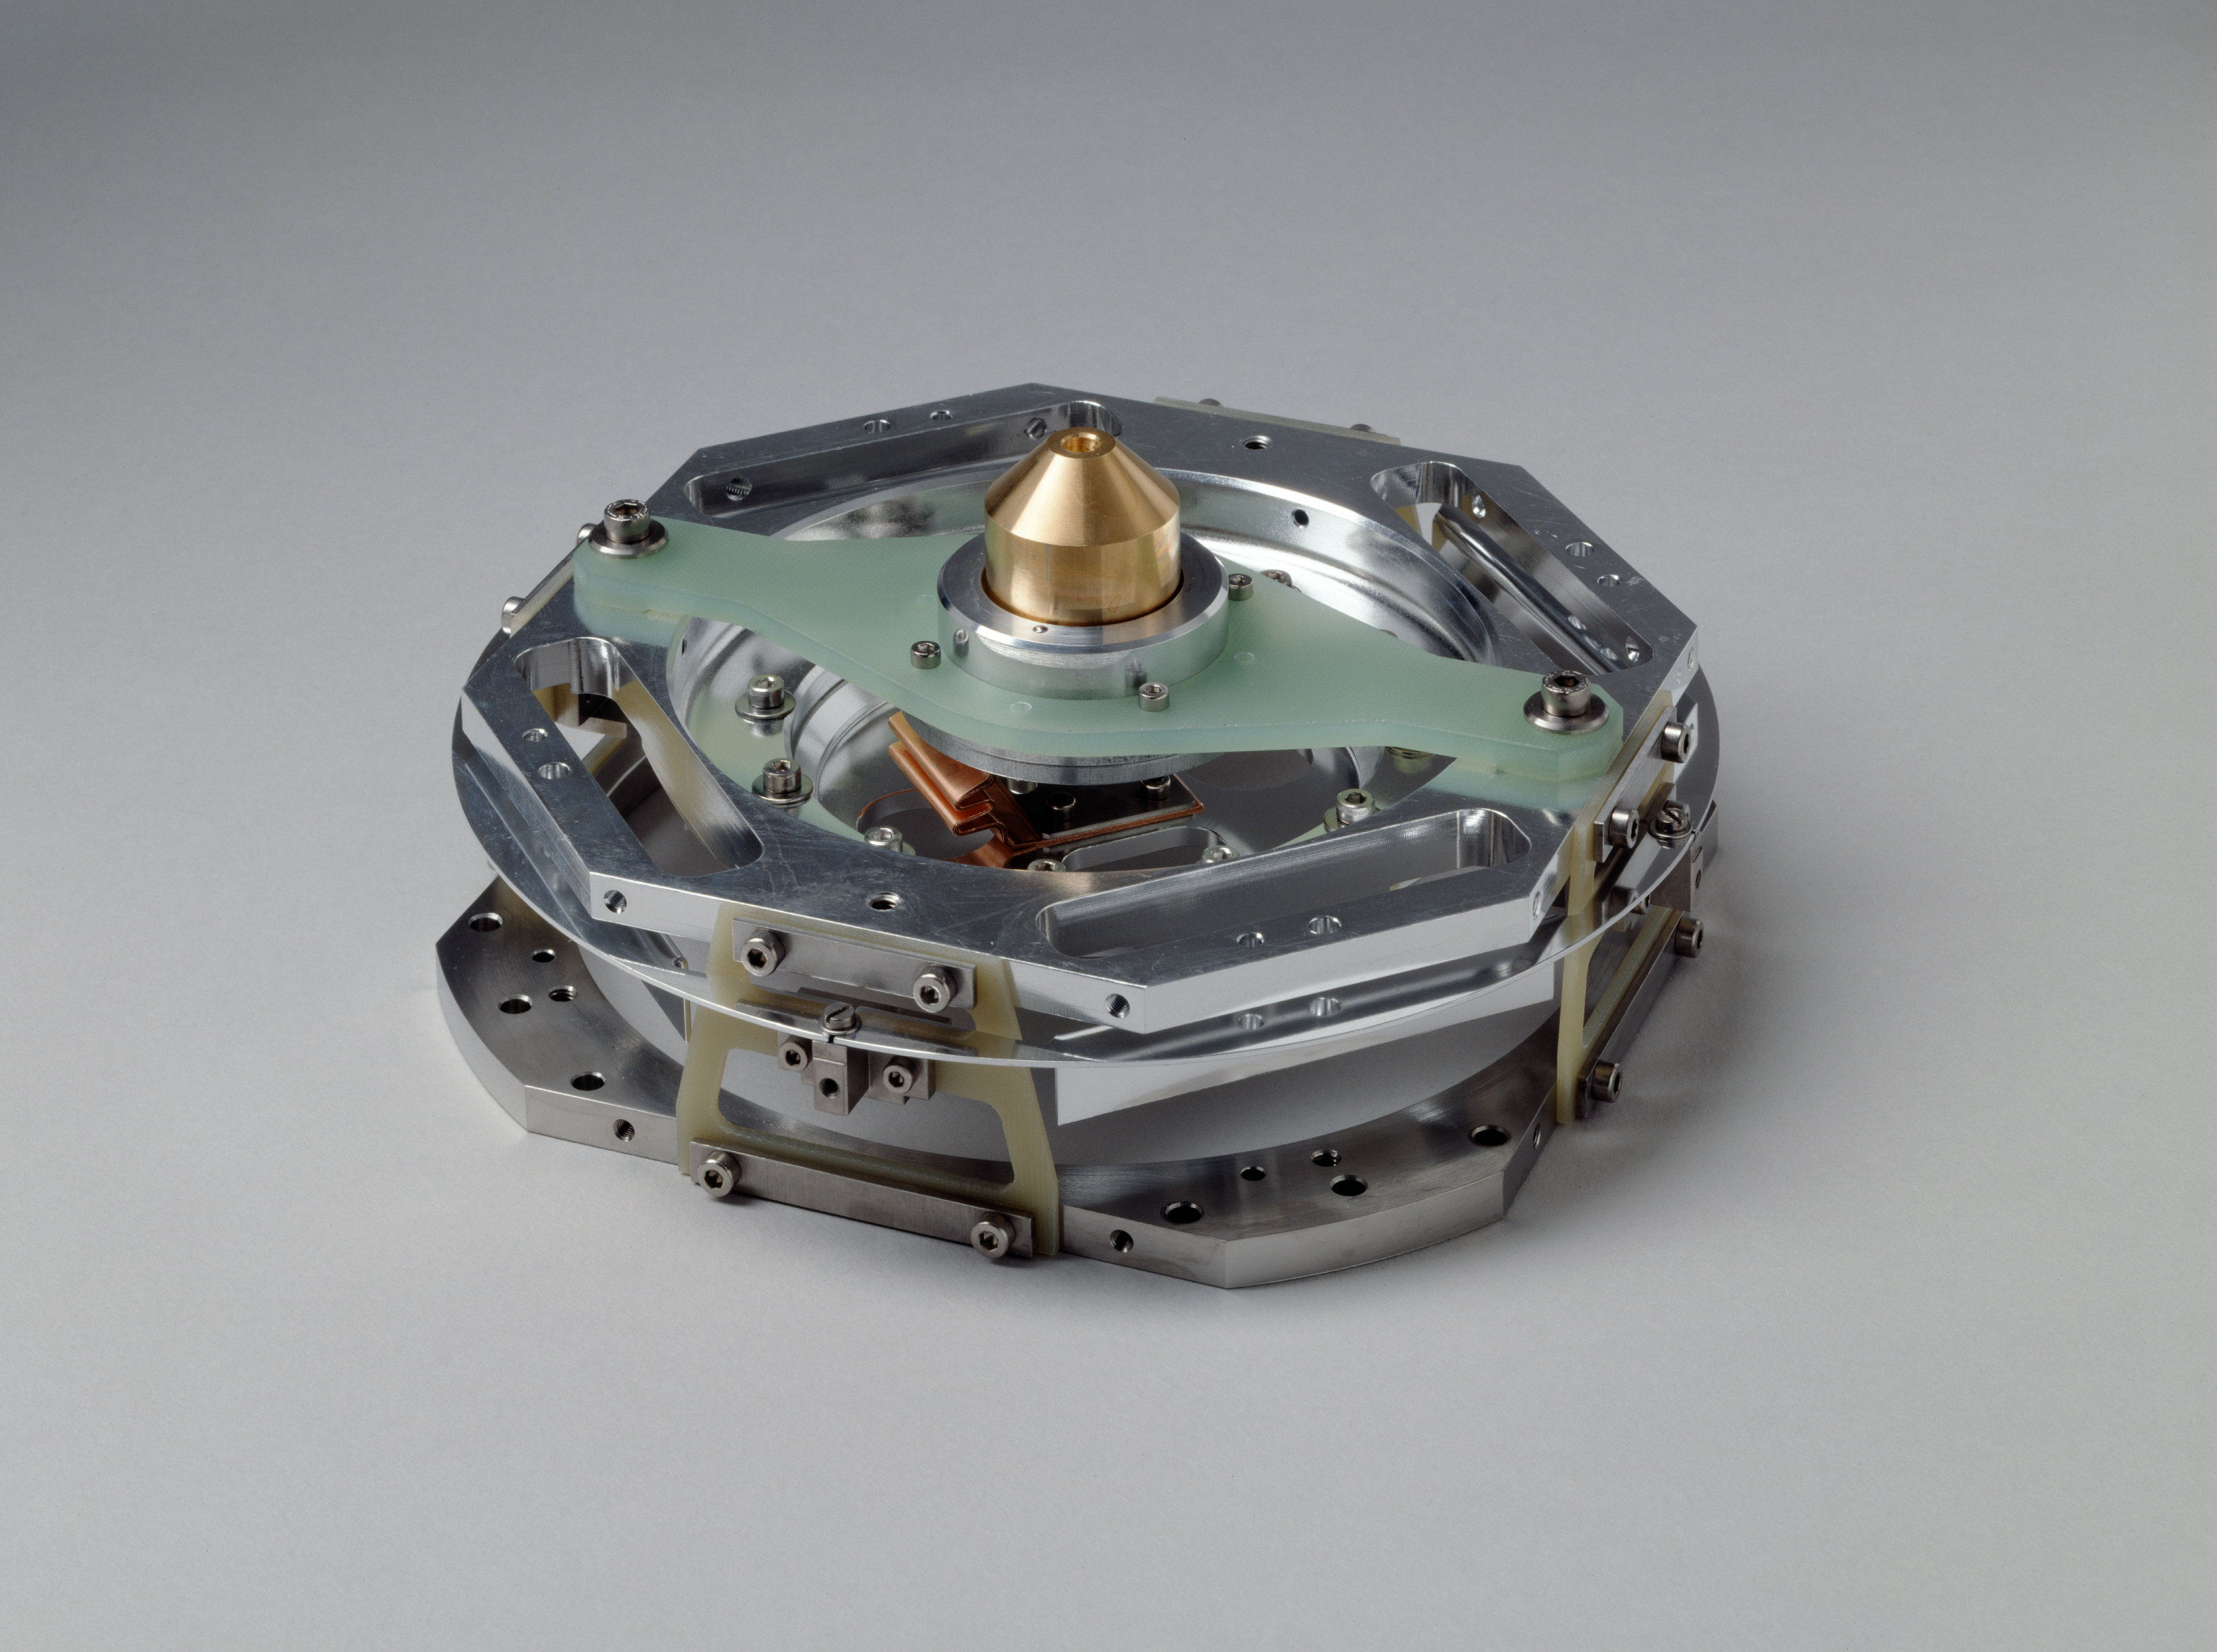

Cryostat

CCD holder. Image obtained in June 1995

Credit: ESO